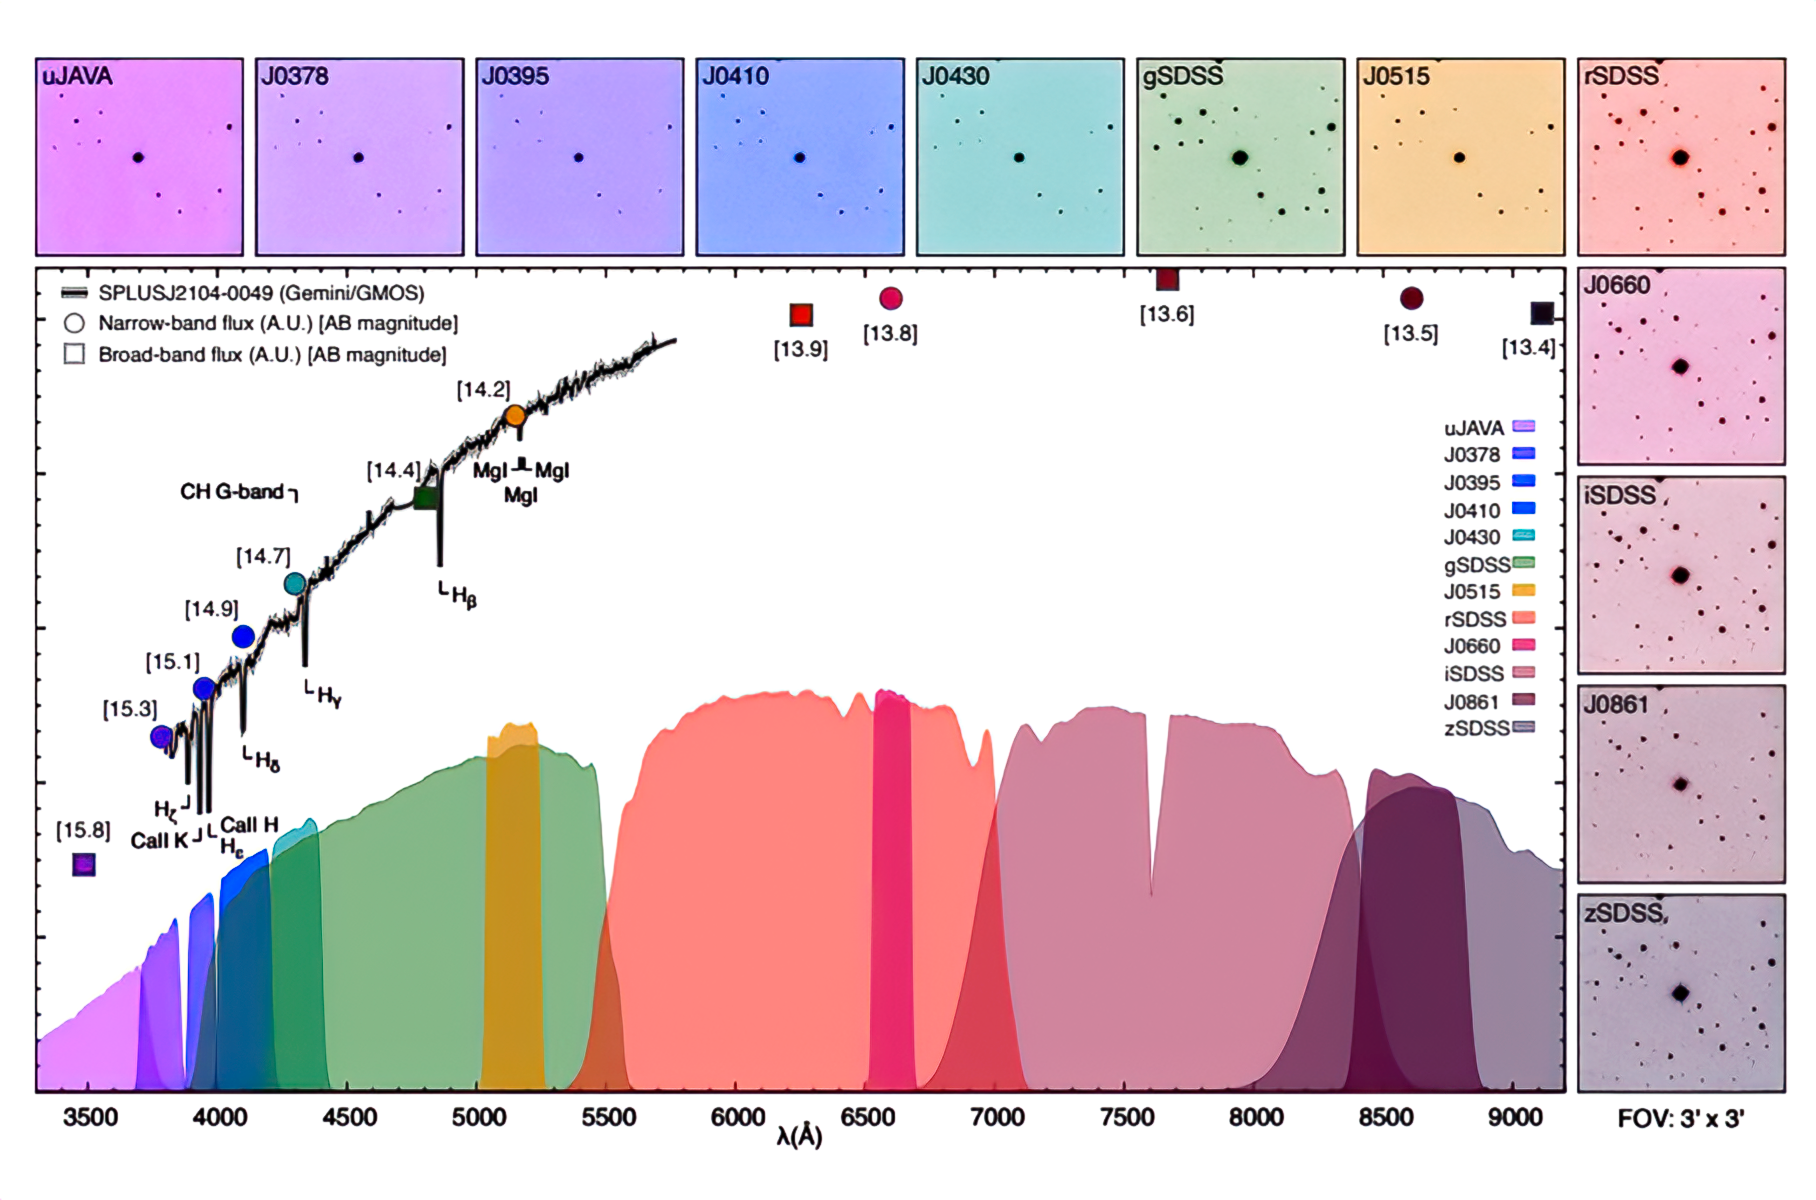

12 images of SPLUS J2104−0049

Running across the top and down the right-hand side are 12 images of SPLUS J2104−0049, taken from NOIRLab's Astro Data Lab, each image taken through a different filter. The graph shows the emission wavelength seen through each filter, color-coded. The black squiggly line is the spectrum seen by the Gemini Multi Object Spectrographs instrument, and the circles and squares are the measurements made through narrowband (filled circles) and broadband (filled squares) filters.

Credit: Placco/NOIRLab/NSF/AURA.